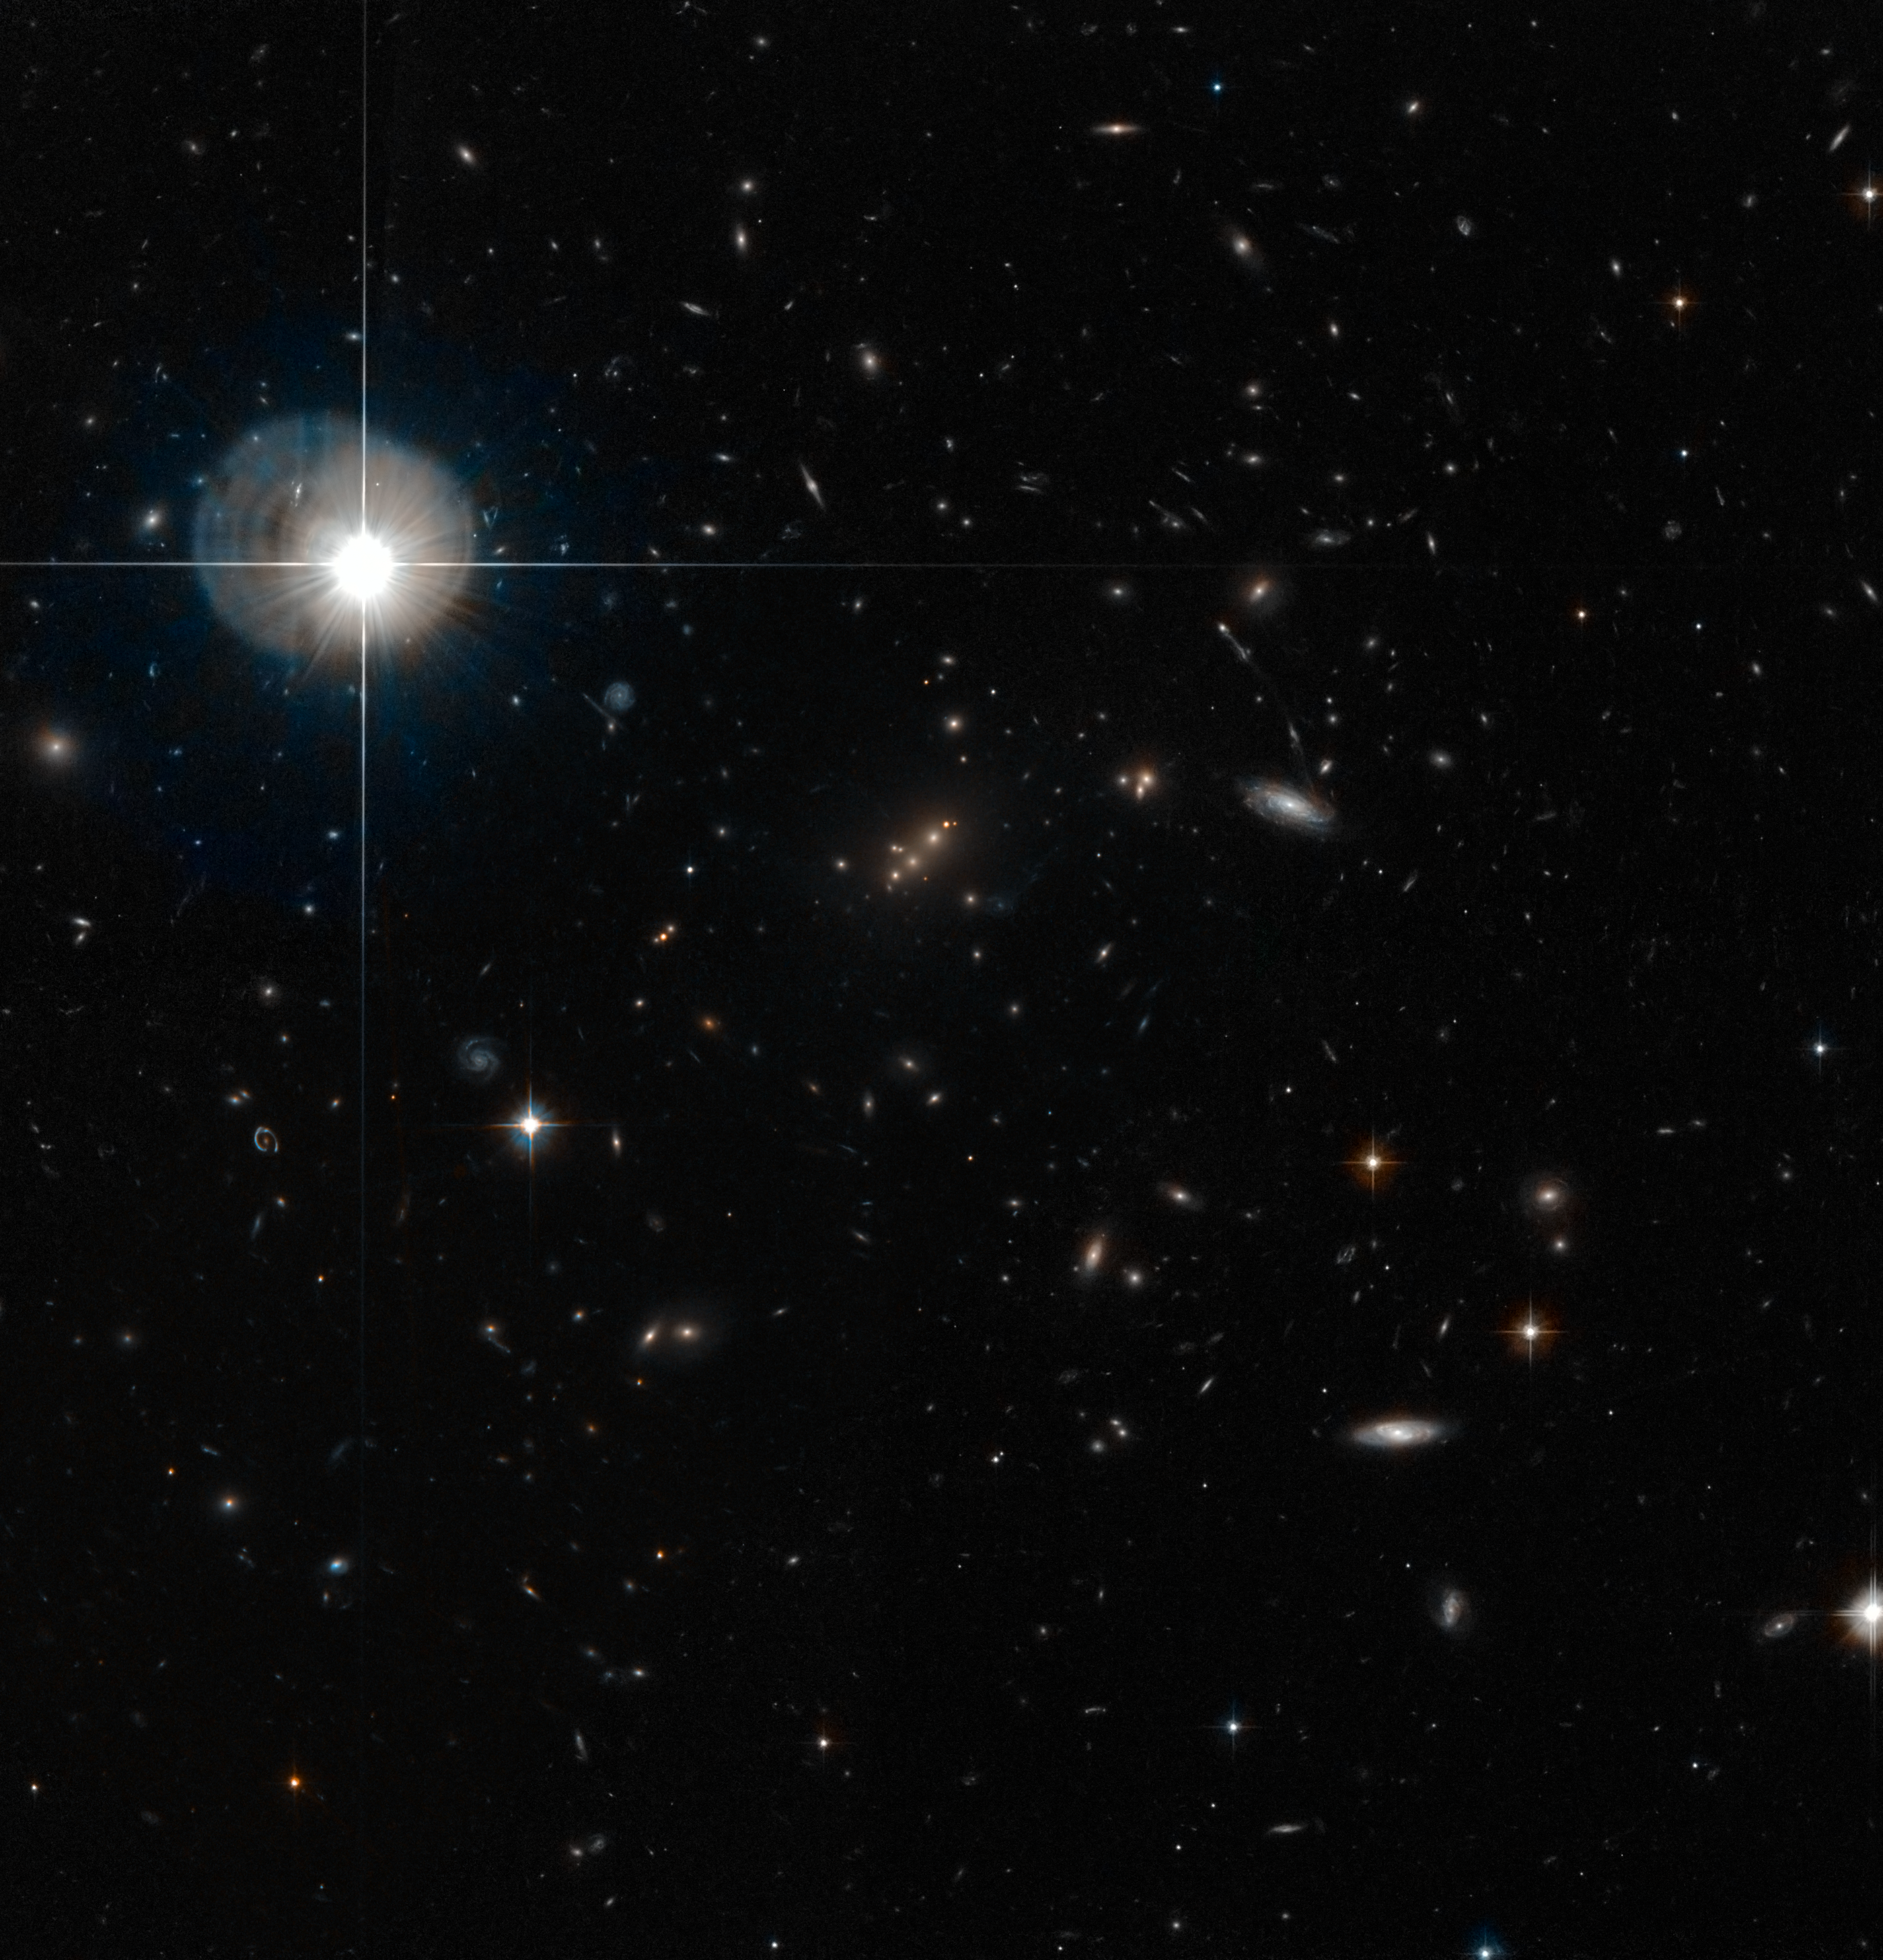

The galaxy cluster MACS J2135-010217 lensing SMM J2135-0102

This image shows the galaxy cluster MACS J2135-010217 (centre), which is gravitationally lensing the distant galaxy SMM J2135-0102. The image is 5 arcminutes across, and contains data from the Advanced Camera for Surveys on the NASA/ESA Hubble Space Telescope.

Credit: NASA/ESA Hubble Space Telescope